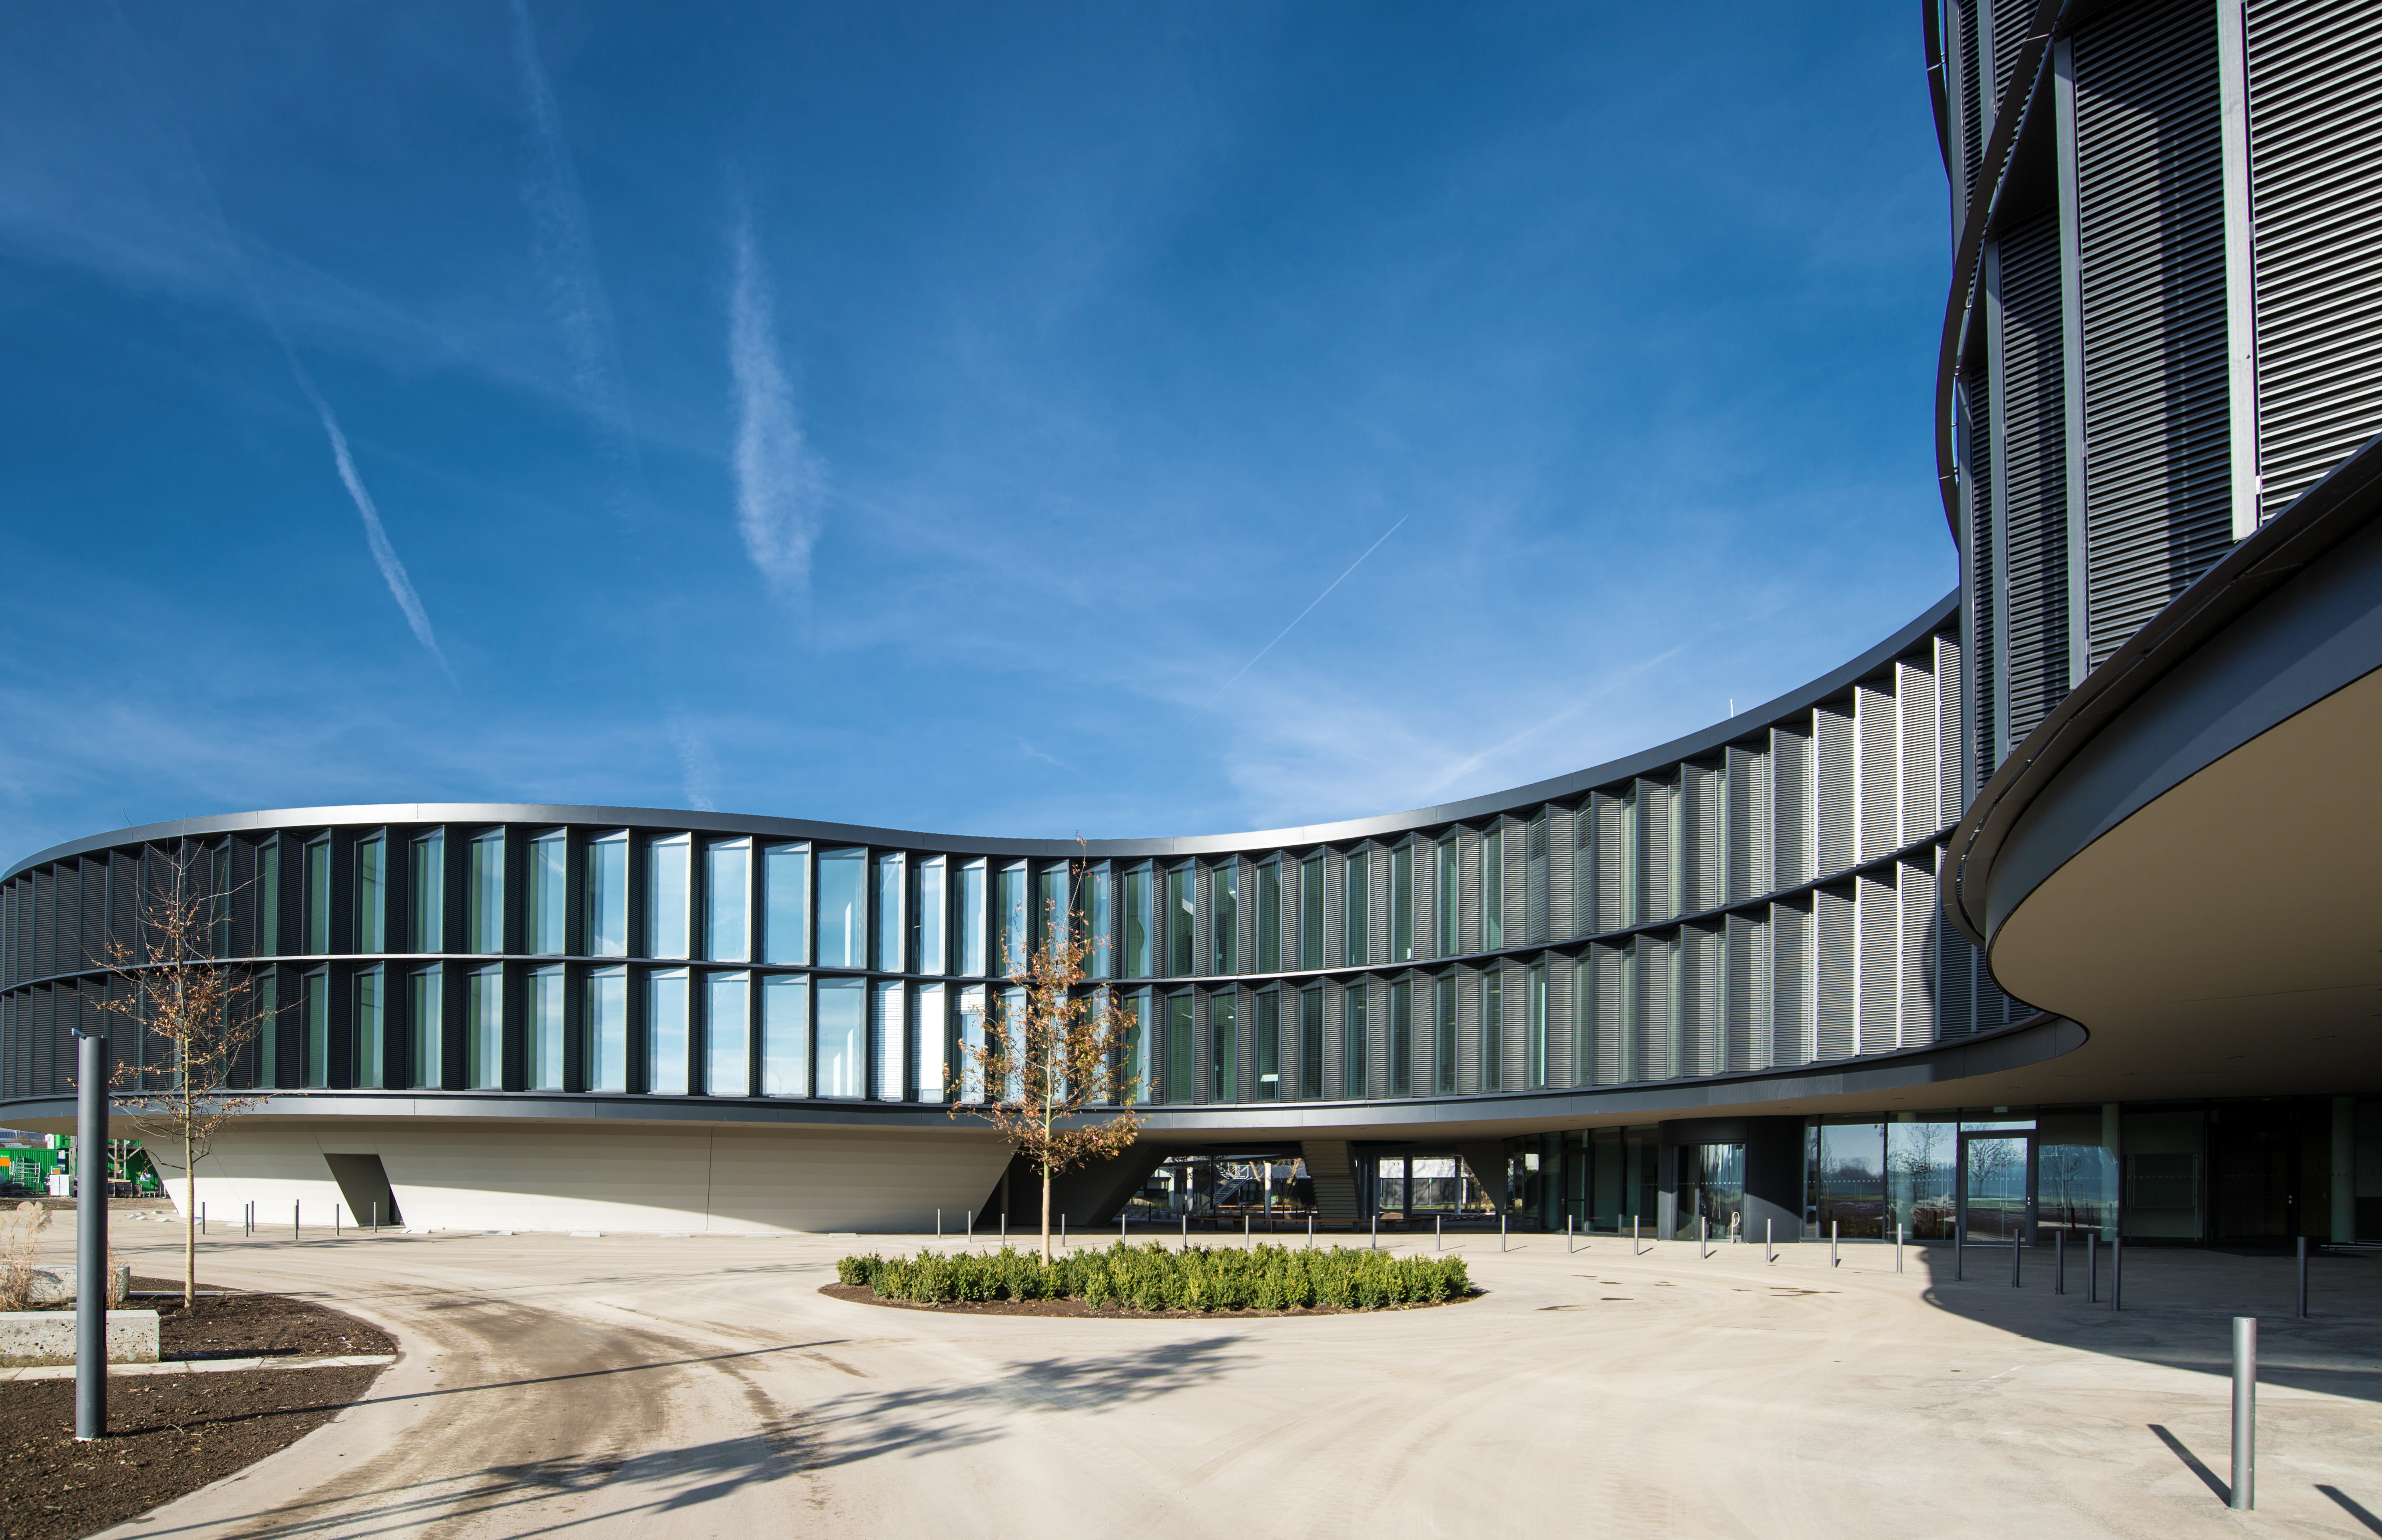

The new ESO office and conference building

ESO's new office and conference building in Garching — in this picture — has been designed to be in keeping with the original building. It follows the same curved shape, makes extensive use of natural light sources and has two inner courtyards.

This extension, together with the new technical building, have a total area of 13 200 square metres, which more than doubles the total area of ESO Headquarters. The new buildings, which were inaugurated on 4 December 2013, will strengthen ESO's presence on the Garching research campus, allowing the organisation to further expand its economic and scientific contribution to the region.

Credit: ESO